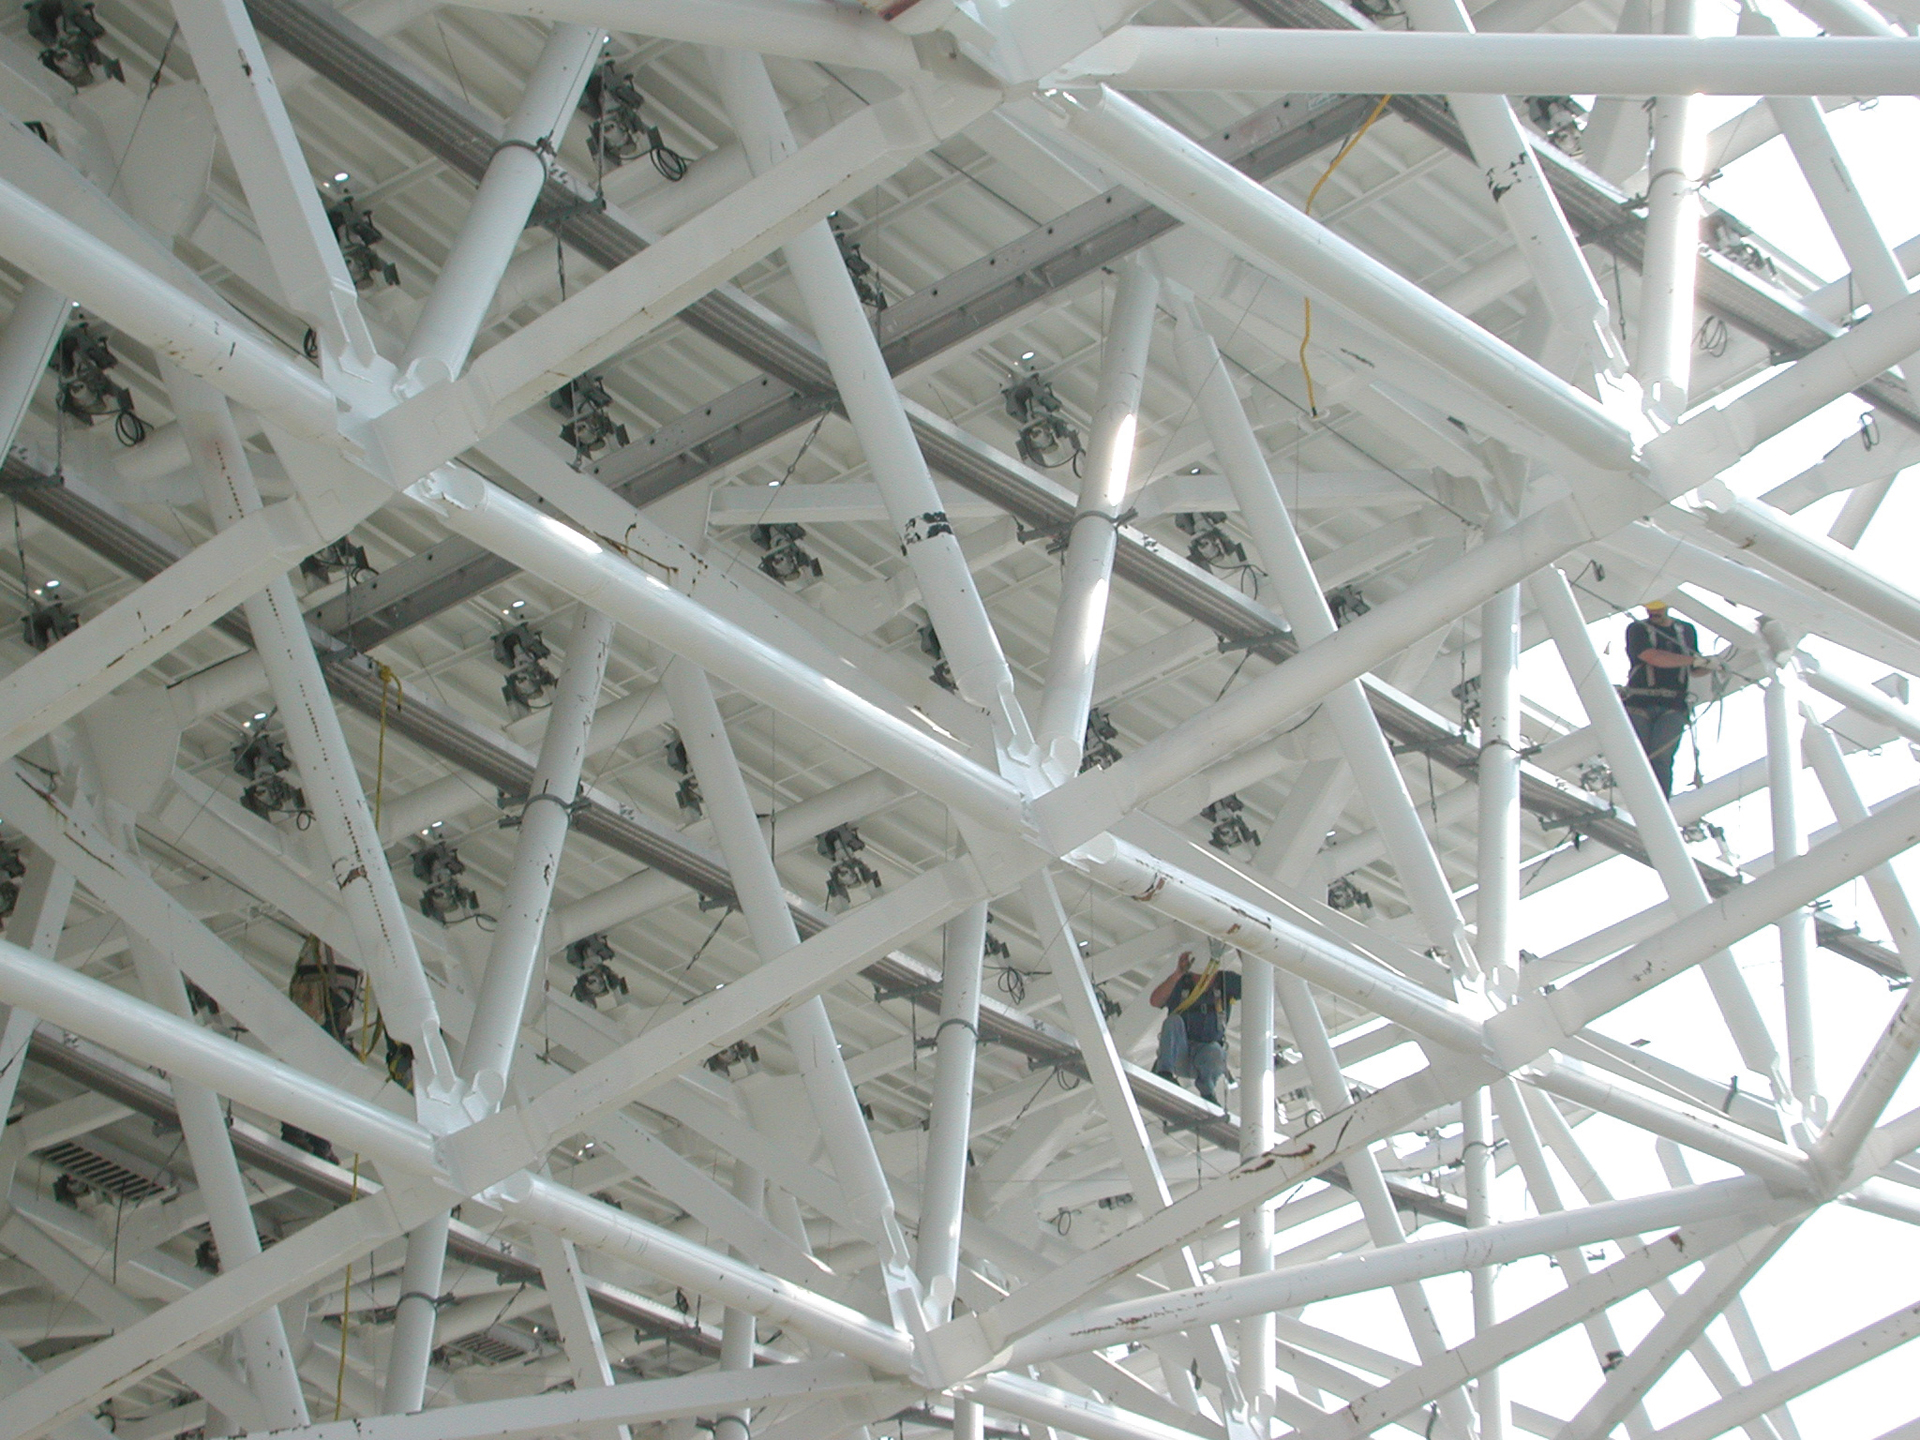

On the BUS

Credit: NRAO/AUI/NSF